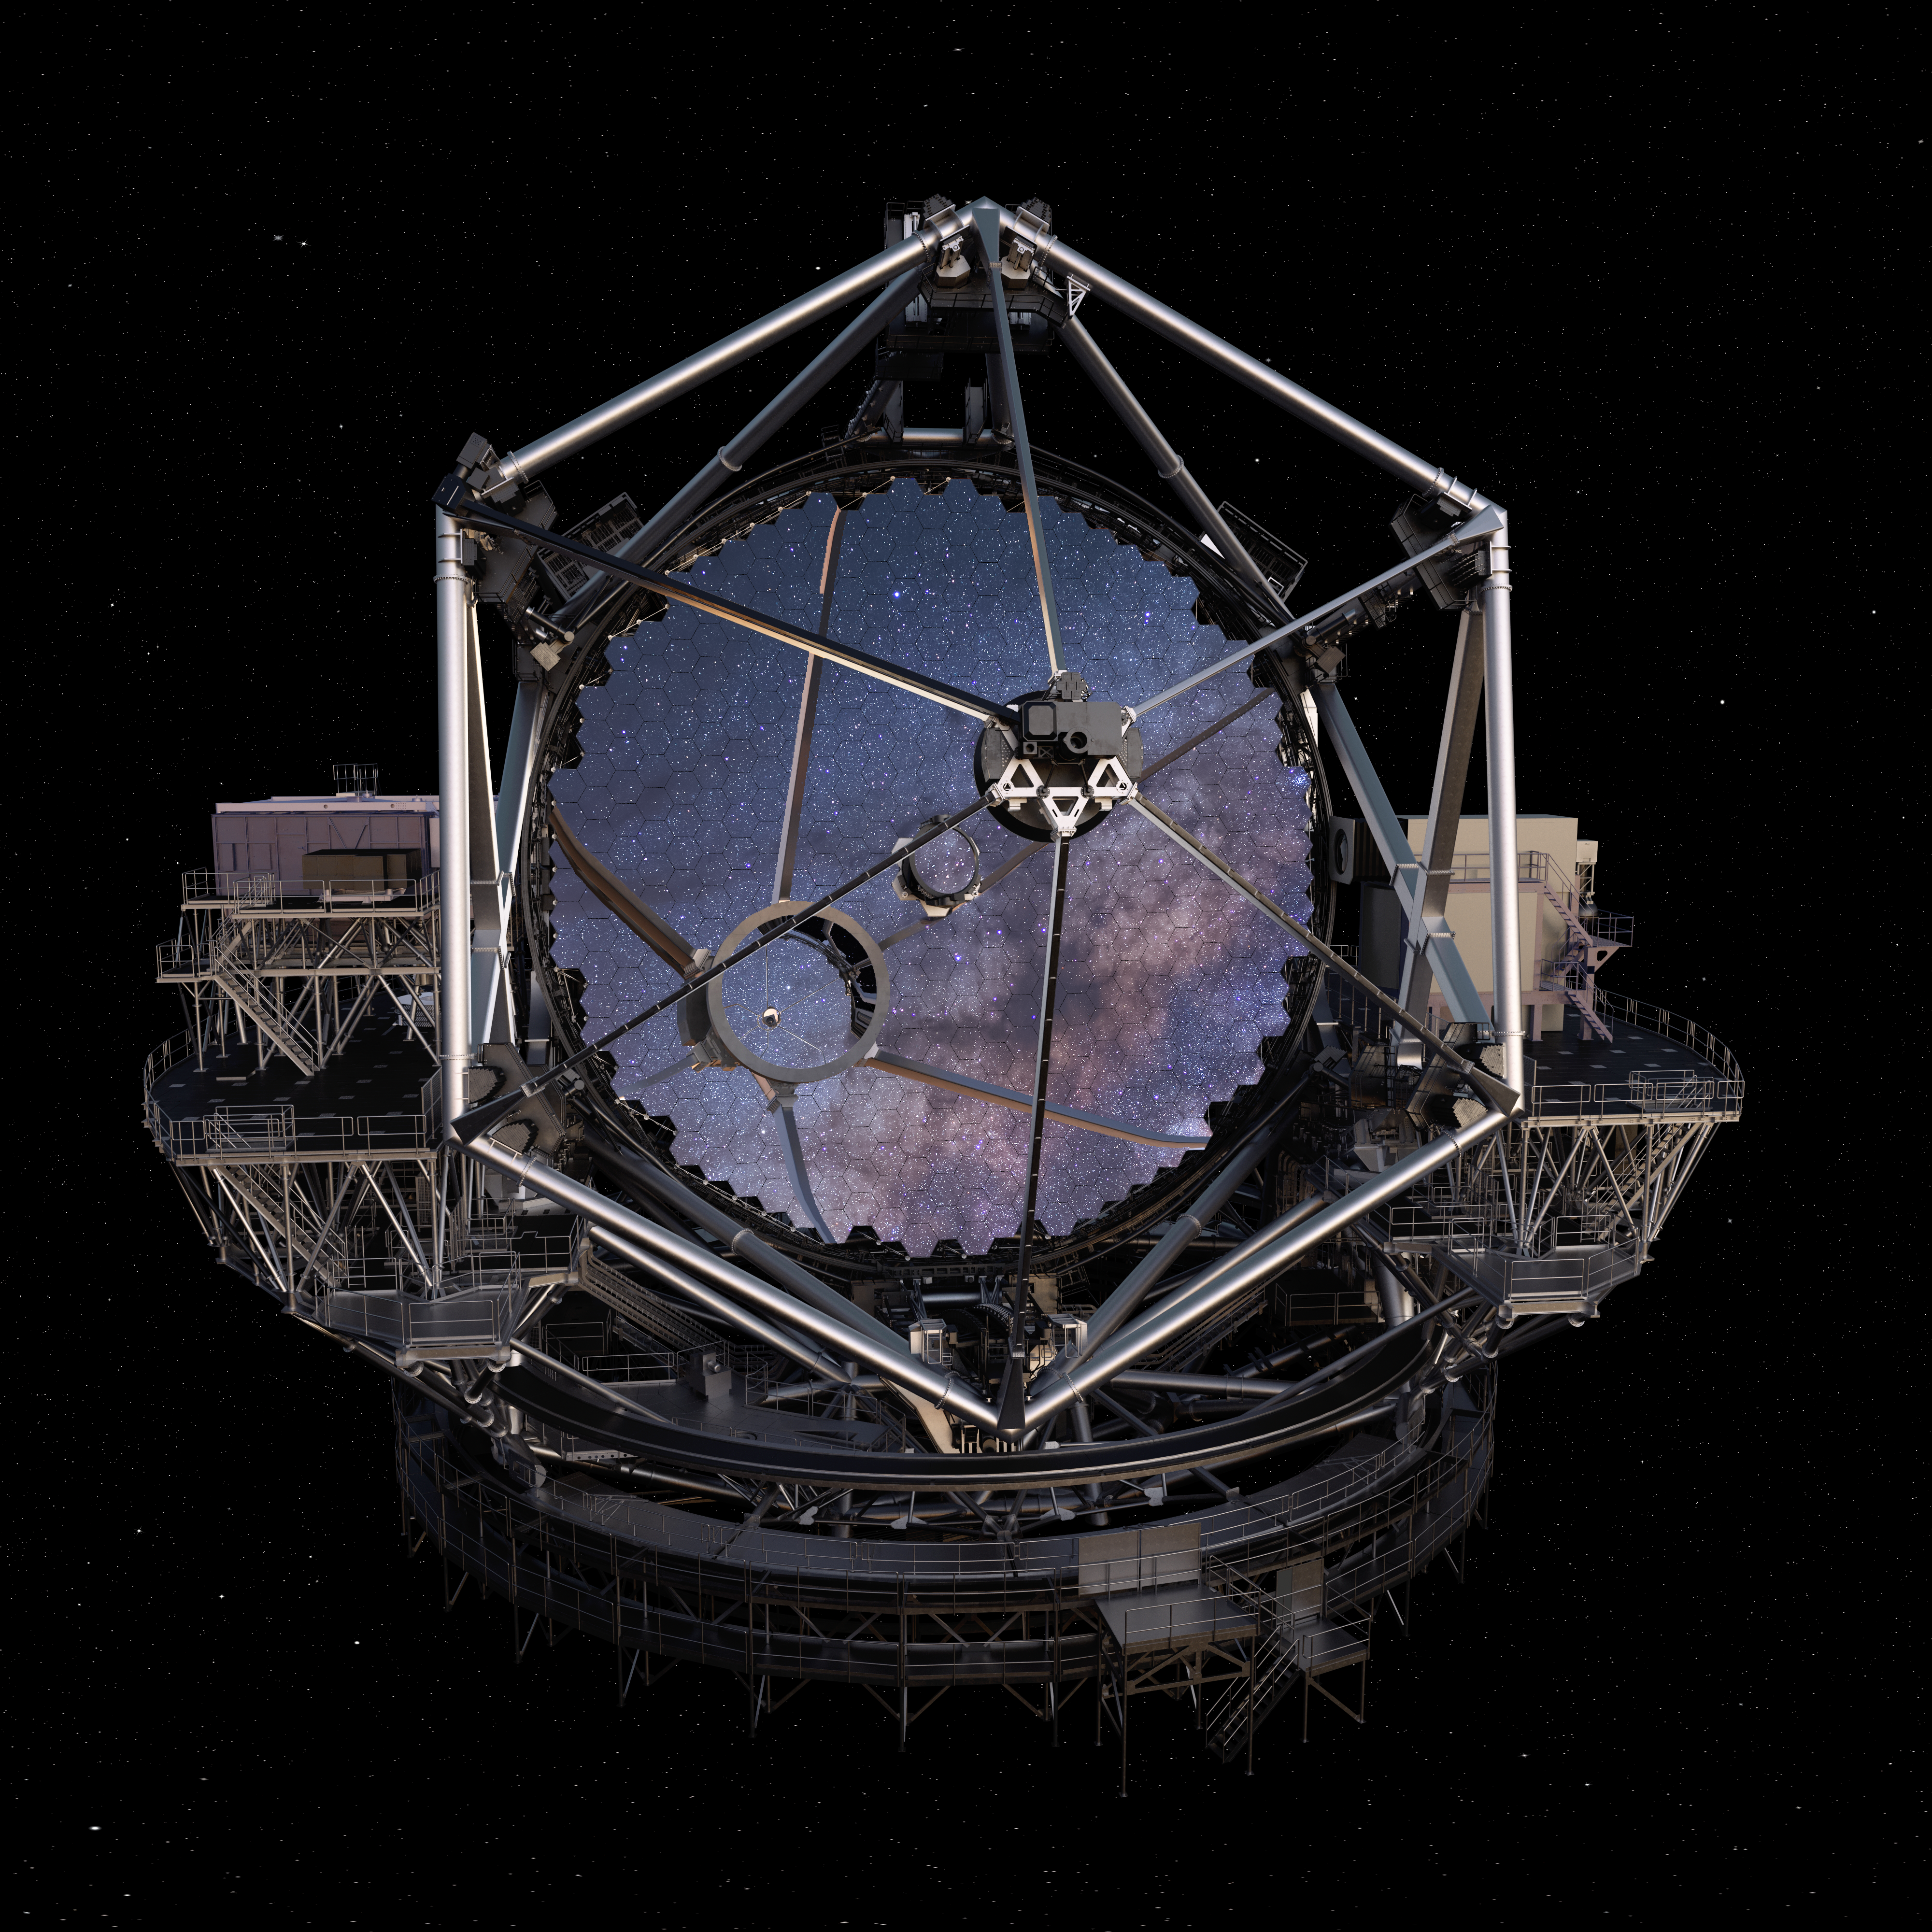

Thirty Meter Telescope Render

A 3D render of the Thirty Meter Telescope.

Credit: TMT International Observatory